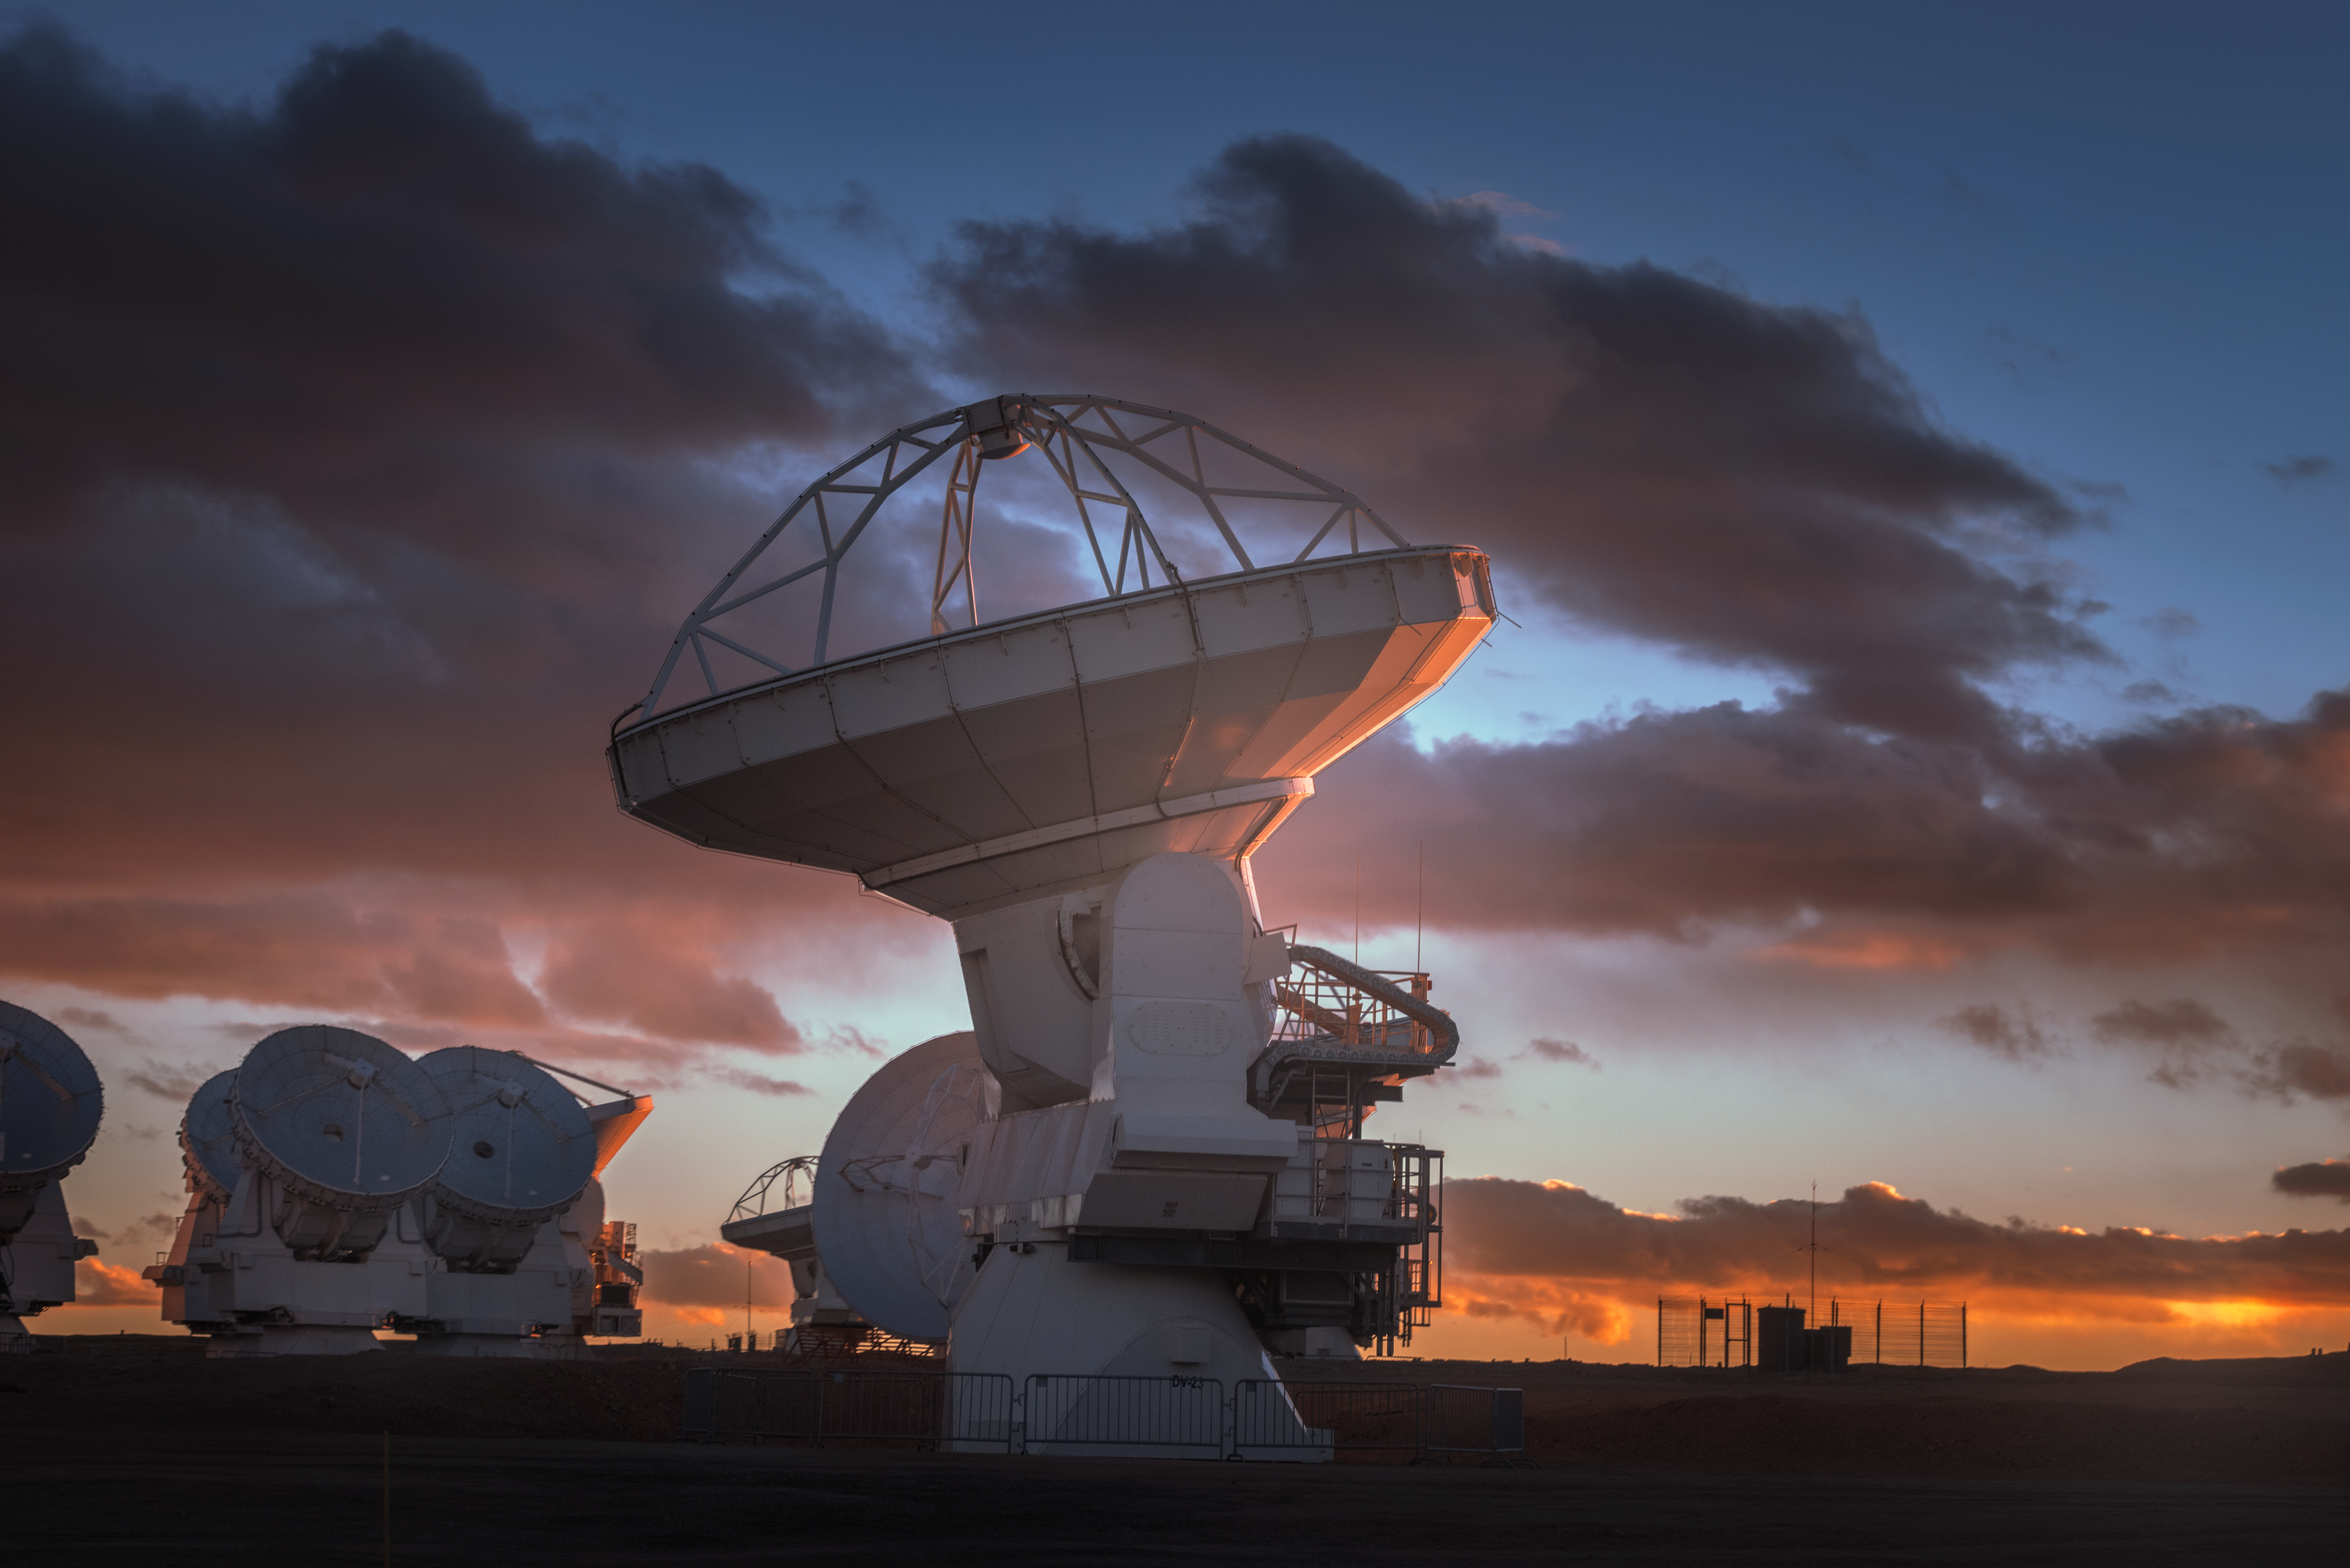

Cloudy ALMA

In total, 66 separate antennas combine to form ALMA, the Atacama Large Millimetre/submillimetre Array — a few are shown here. Located around 5000 m up in the Chilean mountains, ALMA is the largest ground-based astronomical project in existence. The antennas are provided by North America, Europe and East Asia.

The telescope scours the Universe in the radio range, studying the stunning, varied phenomena it has to offer.

Credit: ESO/Y. Beletsky